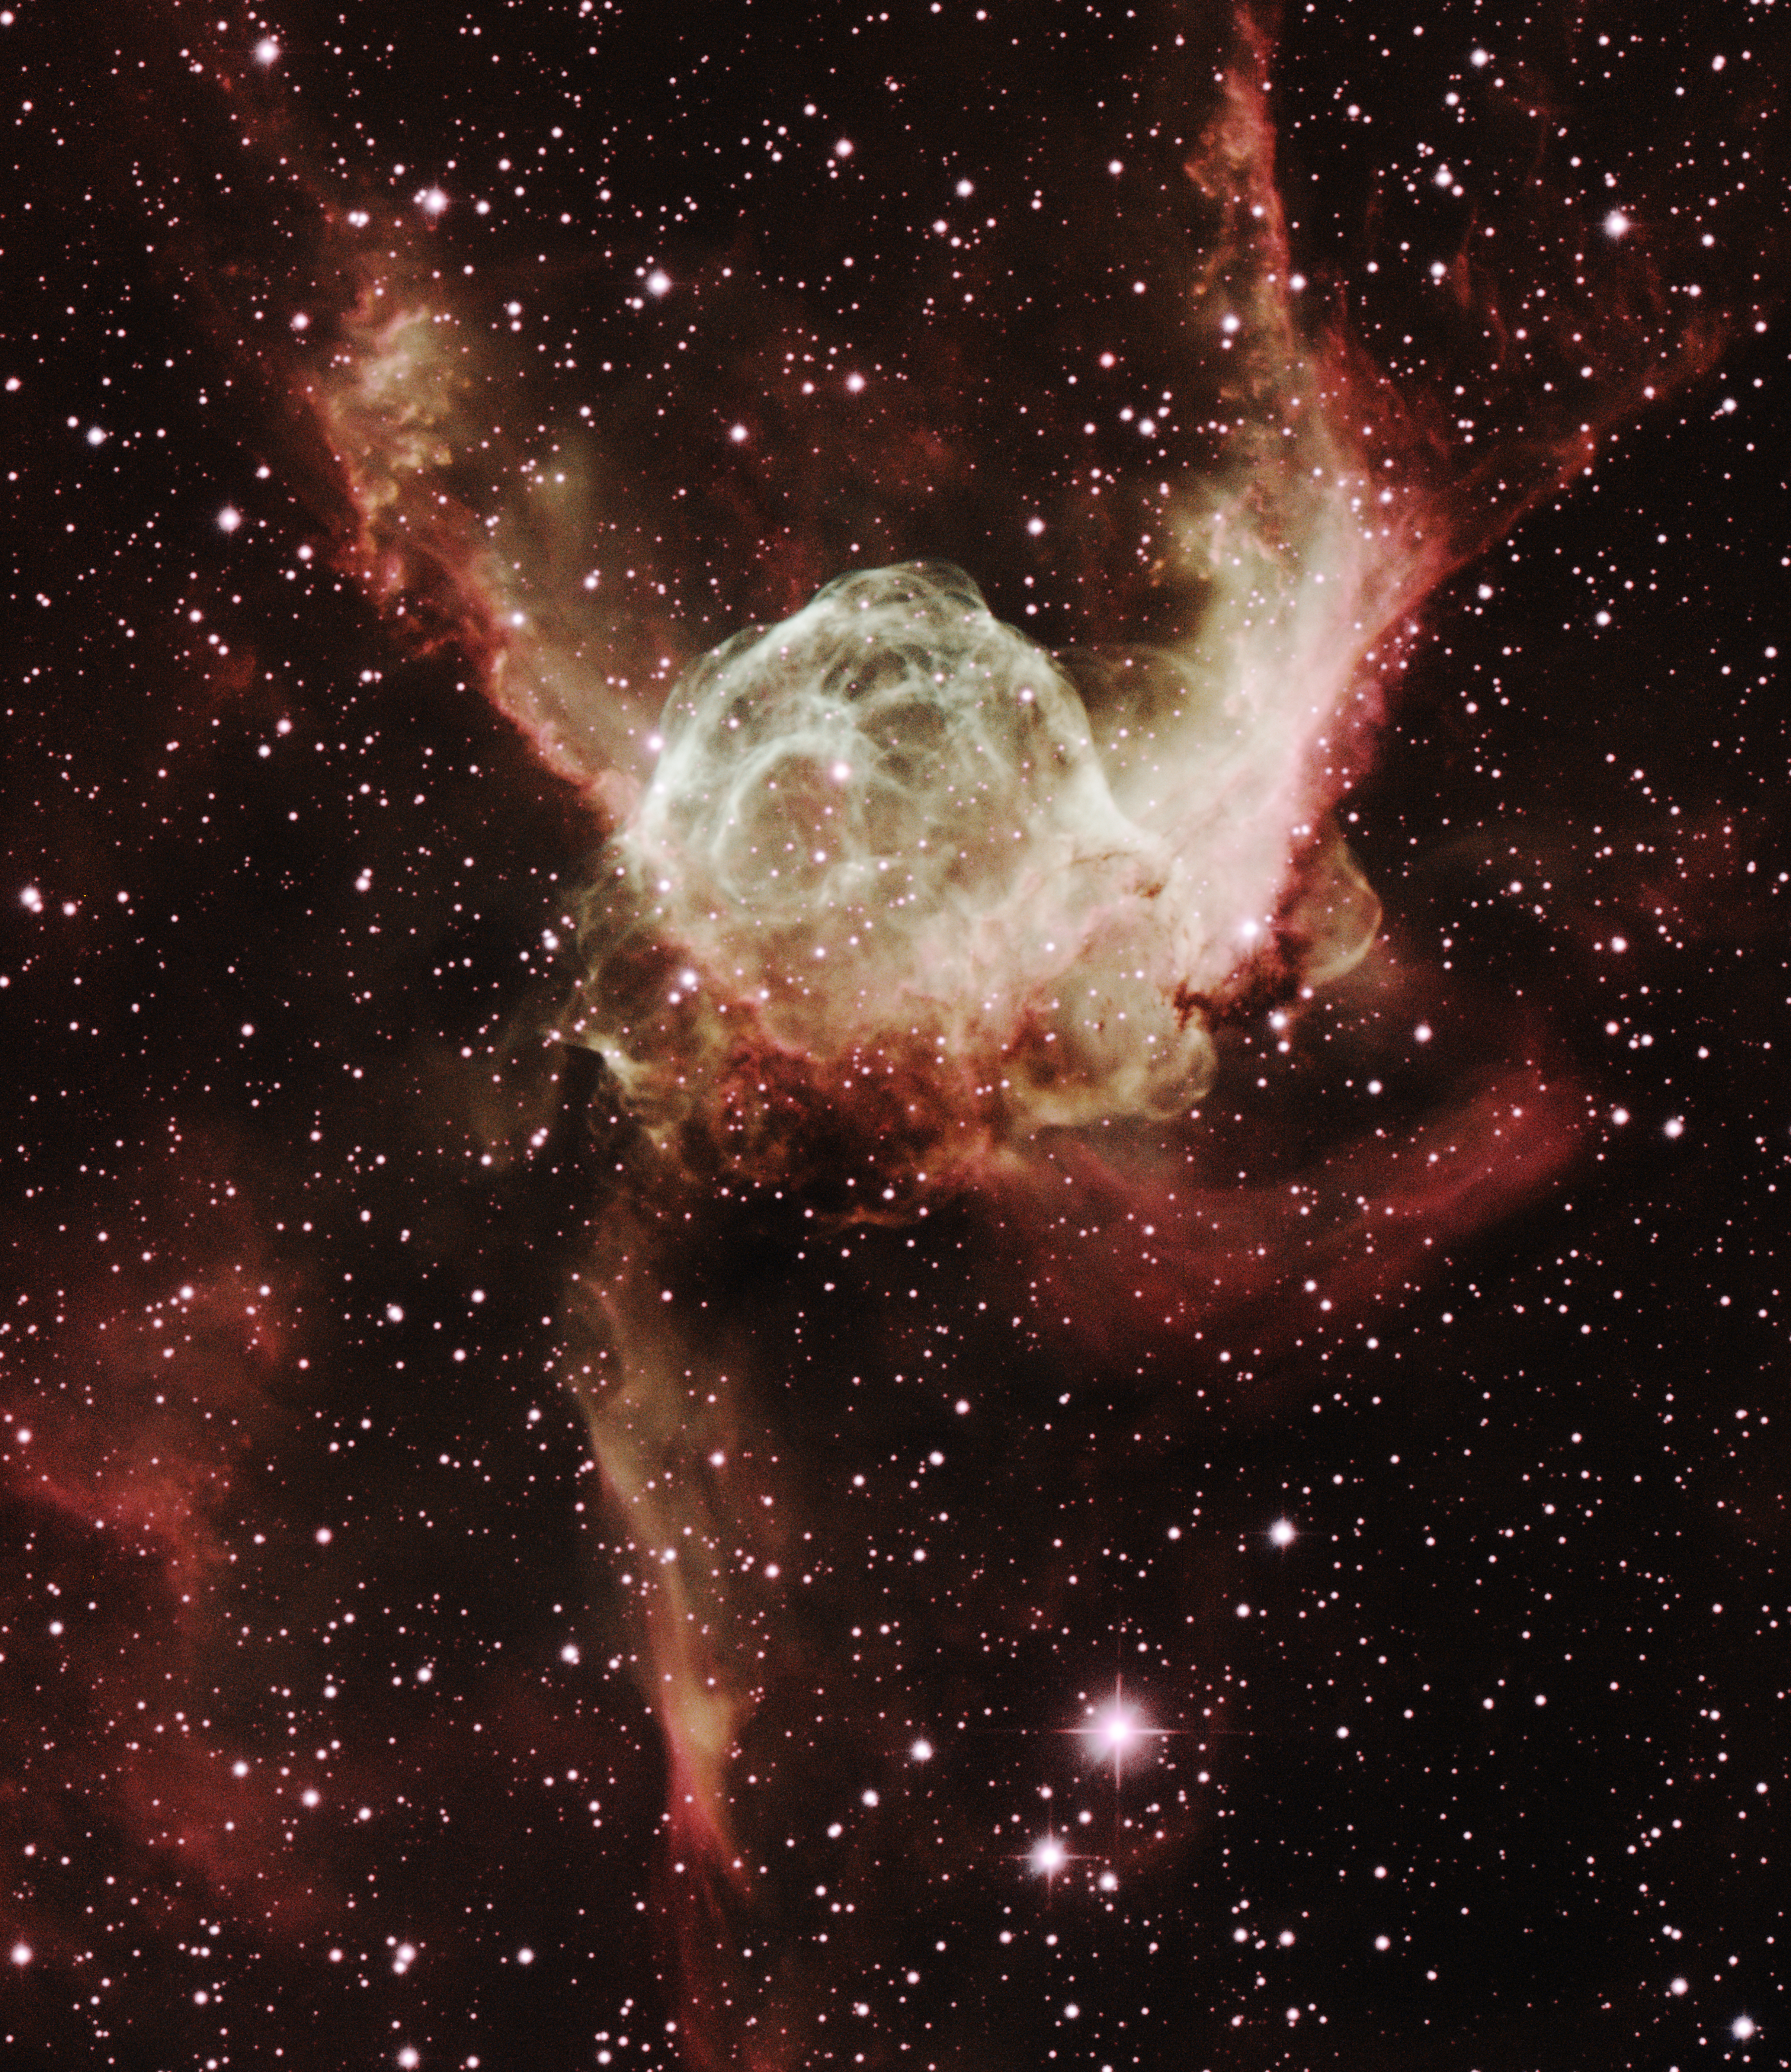

Thor’s Helmet, NGC 2359, IC 468

This image was obtained with the wide-field view of the Mosaic camera on the KPNO 0.9m-meter telescope at Kitt Peak National Observatory. Informally known as ‘Thor’s Helmet’, NGC 2359 (IC 468) is a giant bubble that is being blown off of the Wolf-Rayet star HD 56925. Wolf-Rayet stars are extremely massive stars that are very hot and luminous. Their intense energy blows off the outer layers, causing the bubble shape seen here. The complex shape of the bubble is due to its interaction with dust and gas in which the star is embedded. The image was generated with observations in Hydrogen alpha (orange), Oxygen [OIII] (blue) and Sulfur [SII] (violet) filters. In this image, North is left, East is down.

Credit: T.A. Rector (University of Alaska Anchorage) and NOIRLab/NSF/AURA